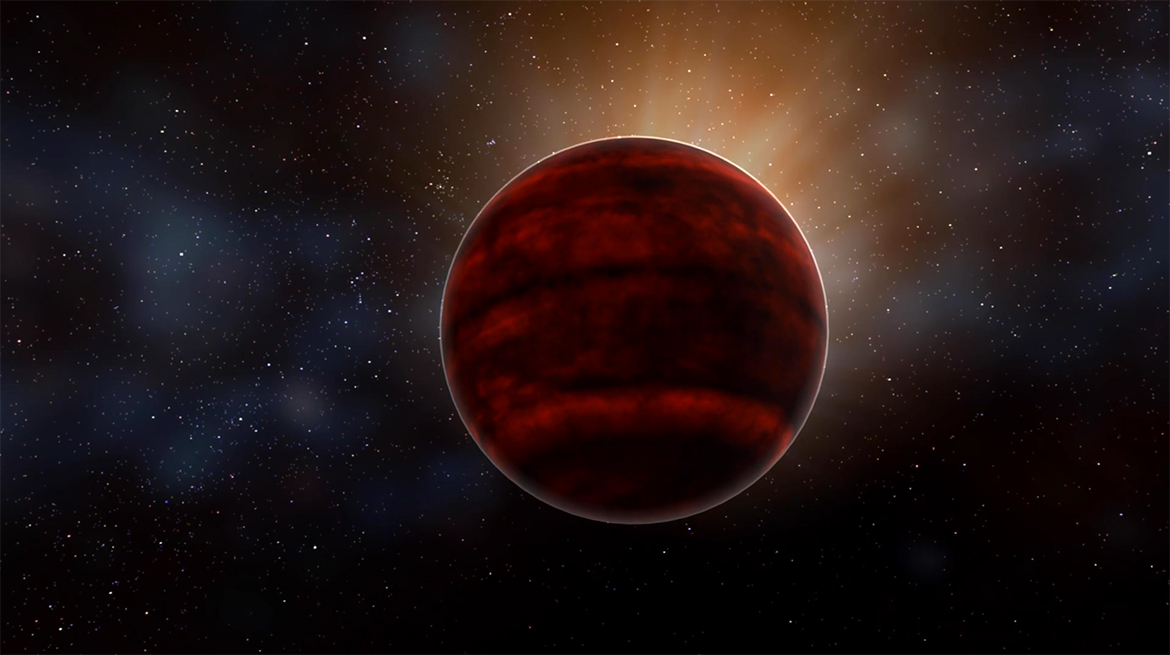

Powerful Flare from Star Proxima Centauri Detected with ALMA

Artist impression of a red dwarf star like Proxima Centauri, the nearest star to our sun. New analysis of ALMA observations reveal that Proxima Centauri emitted a powerful flare that would have created inhospitable conditions for planets in that system.

Credit: NRAO/AUI/NSF; D. Berry